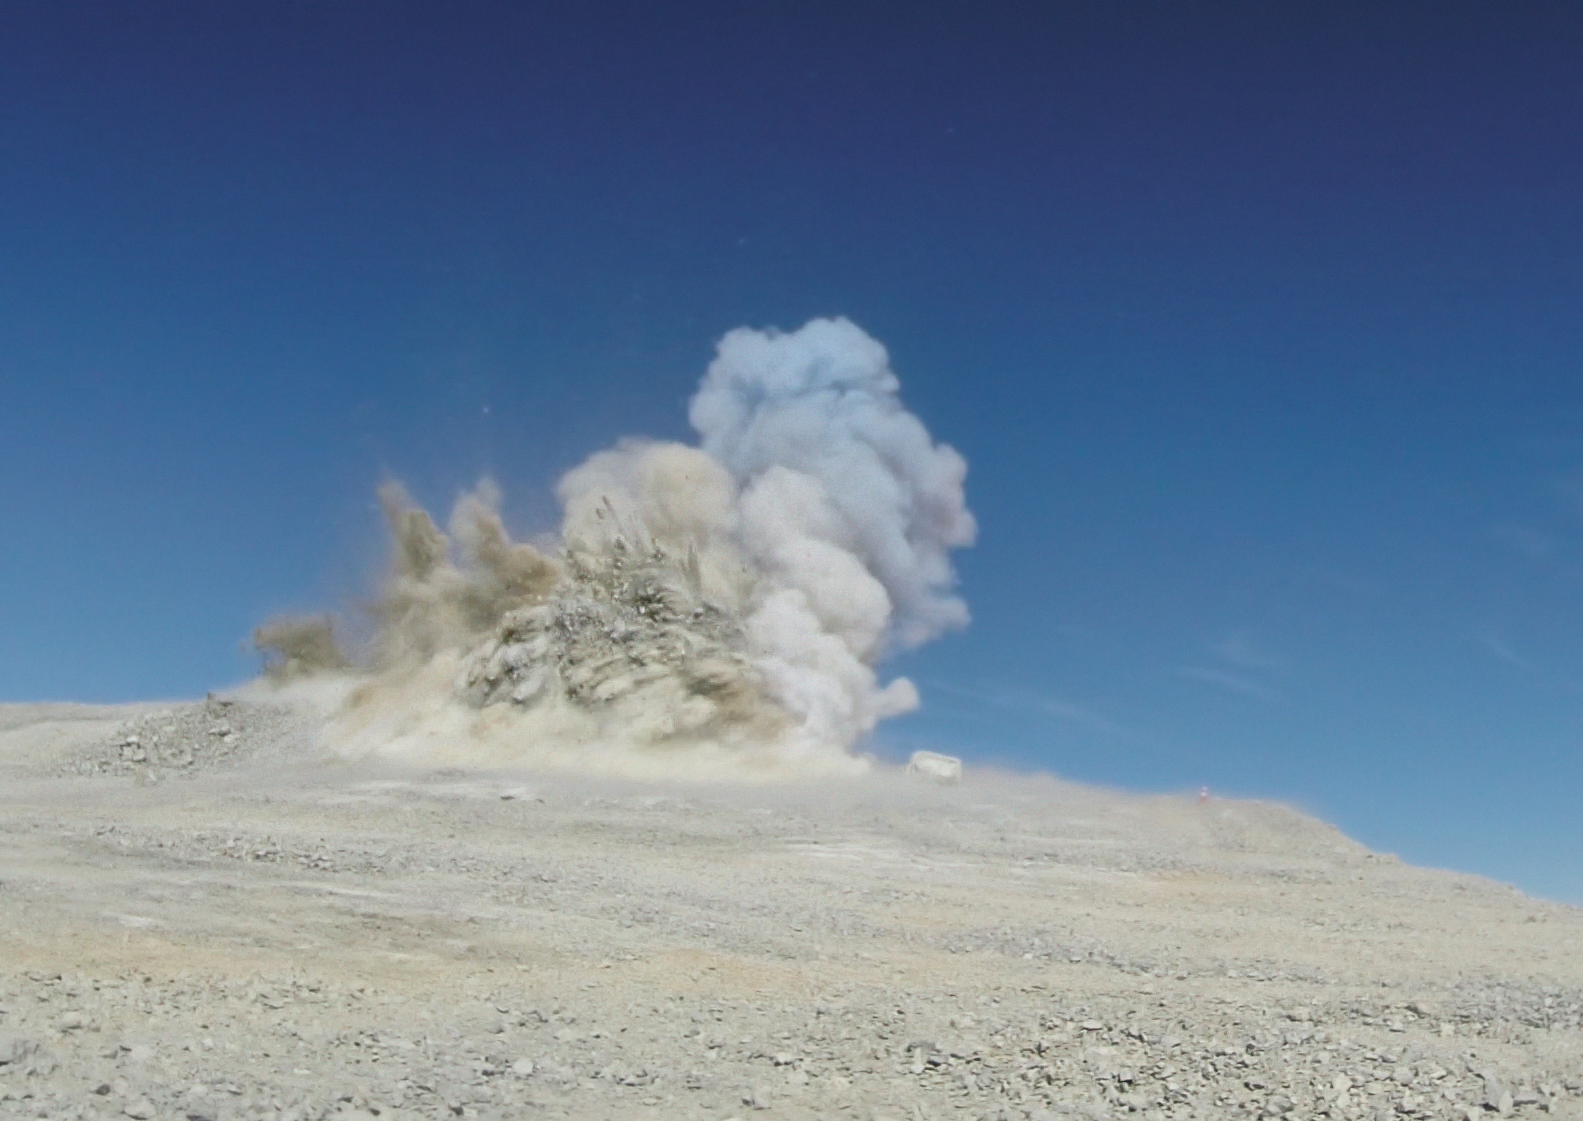

E-ELT blasting close-up

Today a groundbreaking ceremony took place to mark the next major milestone towards ESO’s European Extremely Large Telescope (E-ELT). Part of the 3000-metre peak of Cerro Armazones was blasted away as a step towards levelling the summit in preparation for the construction of the largest optical/infrared telescope in the world.

5000 cubic metres of rock was removed, as seen in this photo from a distance of a few hundred metres. It was the first in a series of blastings aimed to remove a total of 220 000 cubic metres of rock for the 300 x 150 metres platform.

Credit: ESO